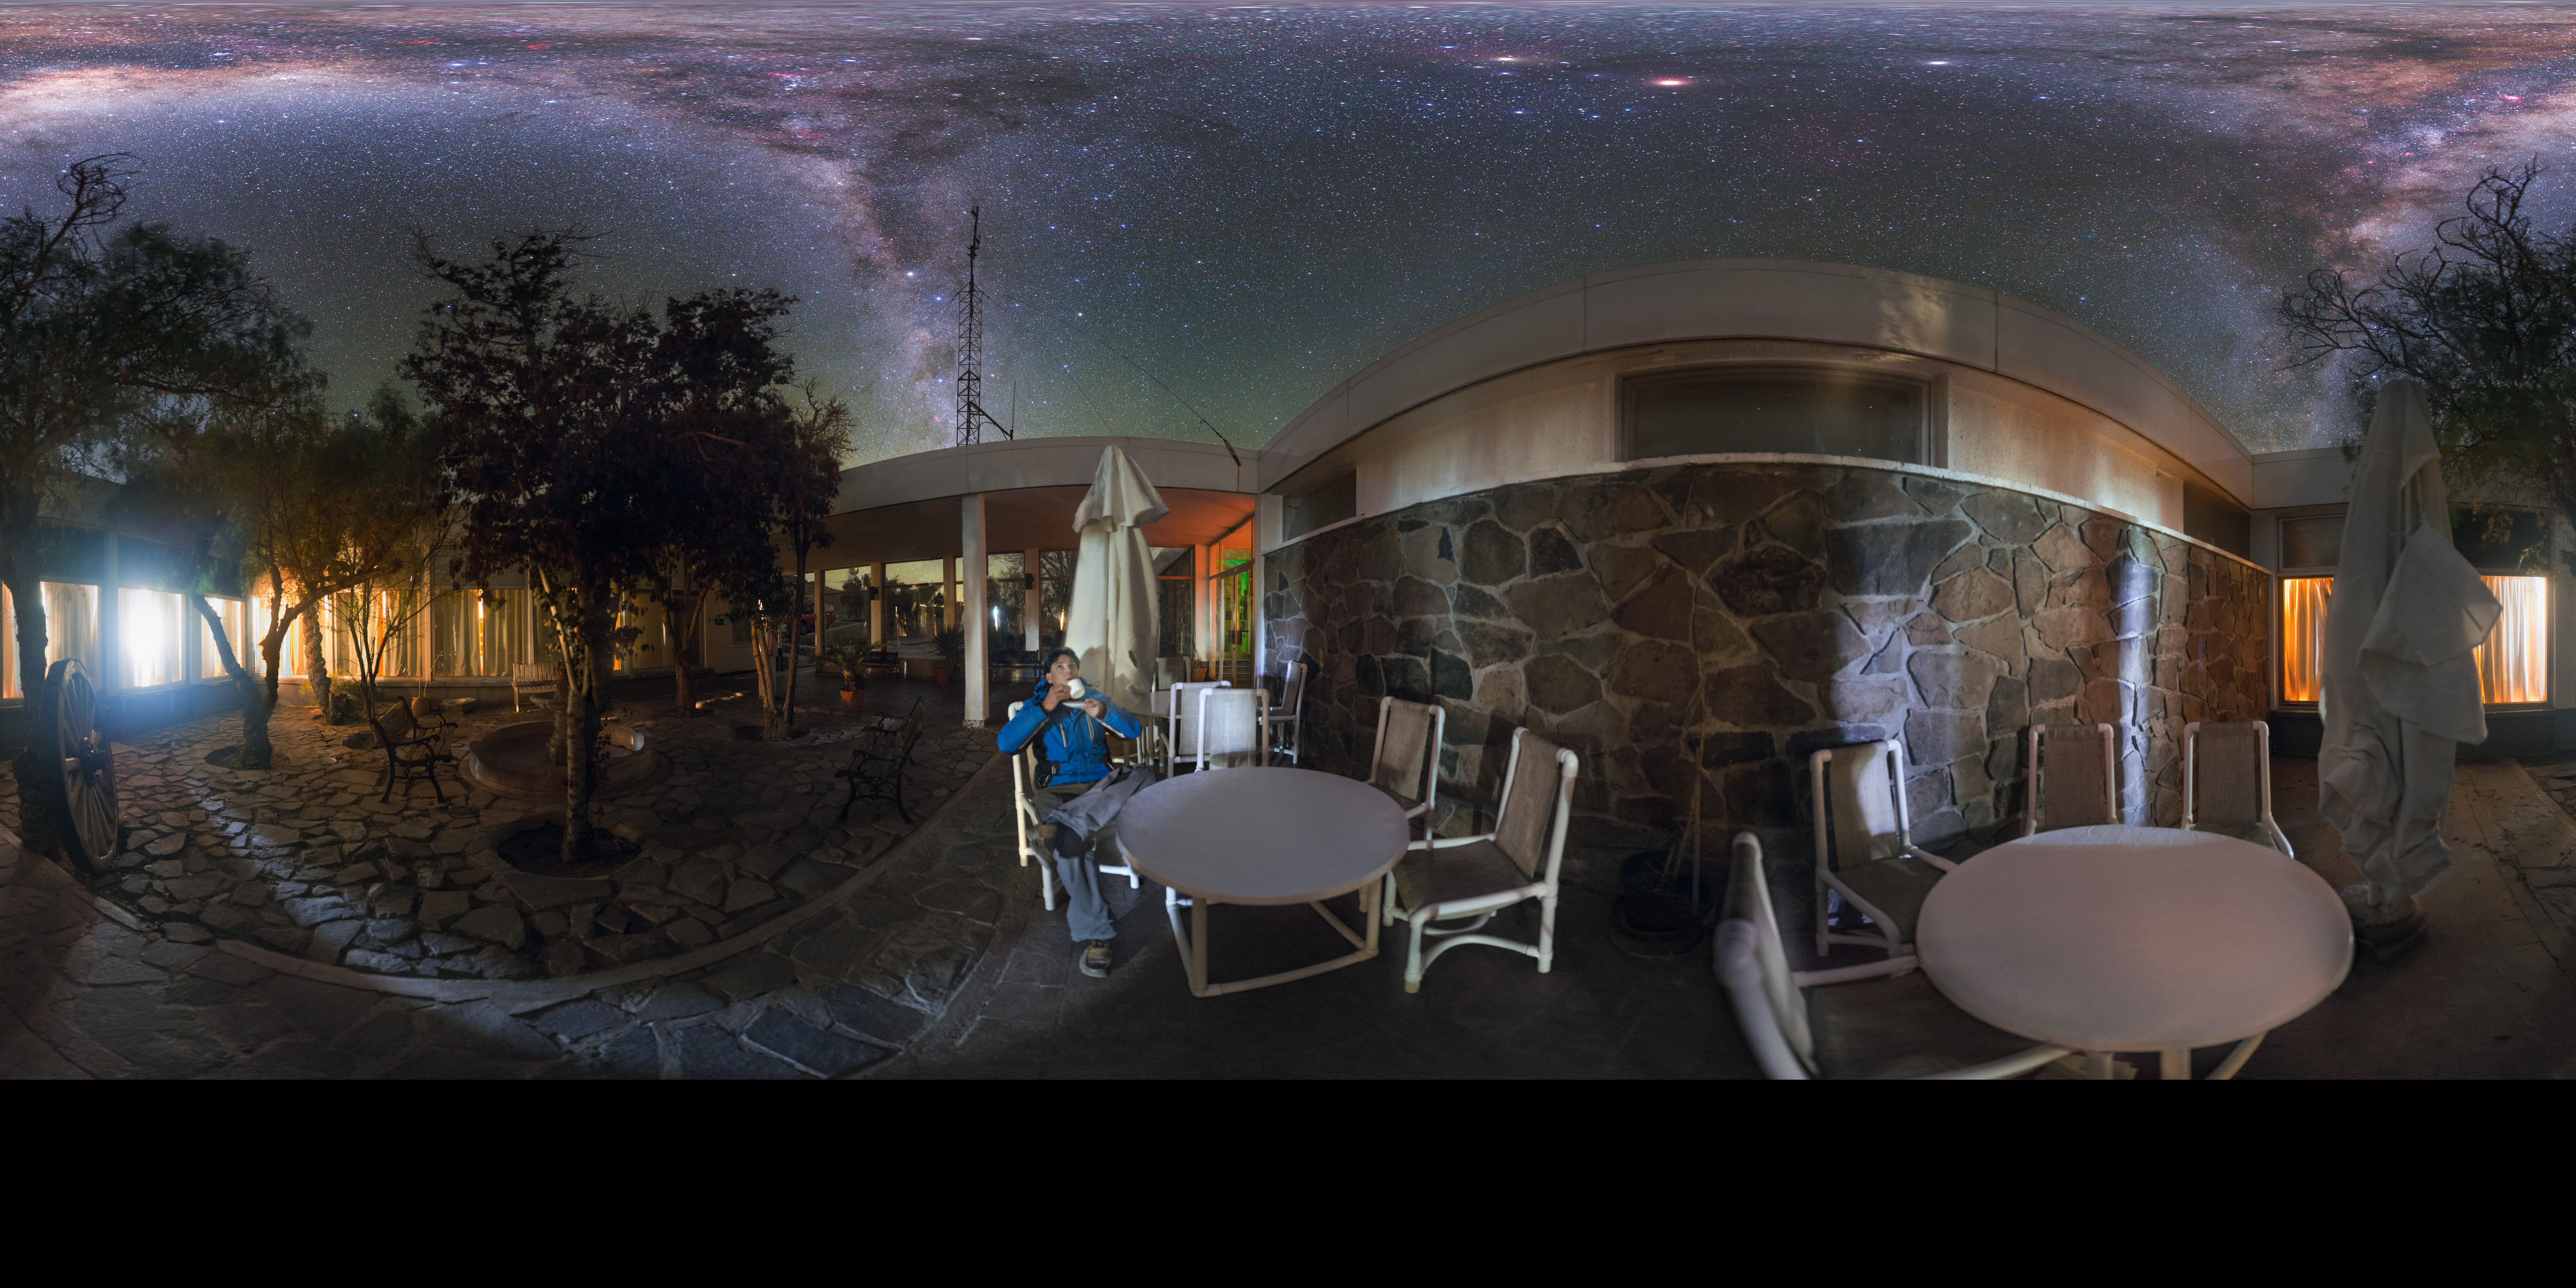

Coffee break La Silla style

Many people will be familiar now with stunning images of the Milky Way, taken by powerful telescopes. What might stagger people about this photo therefore may not be the galaxy itself, but the fact that this wealth of detail was captured with a camera. The Milky Way is visible to the naked eye out in the dry conditions of the Chilean desert where this image was taken, where the lack of human life for miles around ensure a lack of light pollution.

Getting such detail with only a camera is no simple task, and this photo has a funny story behind it. The photographer, Petr Horálek, who is an ESO photo ambassador, took 52 single shots to assemble this image. Managing the composition was tricky as it involved moving furniture and the photographer himself, who is the stargazing coffee-drinker in the image. All night Petr worked into the early hours, with only the low light of the corridor to disturb him. However, just as he prepared for the final few shots, the service staff at la Silla arrived en masse, turning on bright lights and ruining the photo. Petr had to return before 5.15 the next morning in order to finish his image. Such dedication and patience are important qualities for an astrophotographer, and what appears to be a beautifully peaceful moment was in fact the result of much hard work!

Credit: ESO/P. Horálek